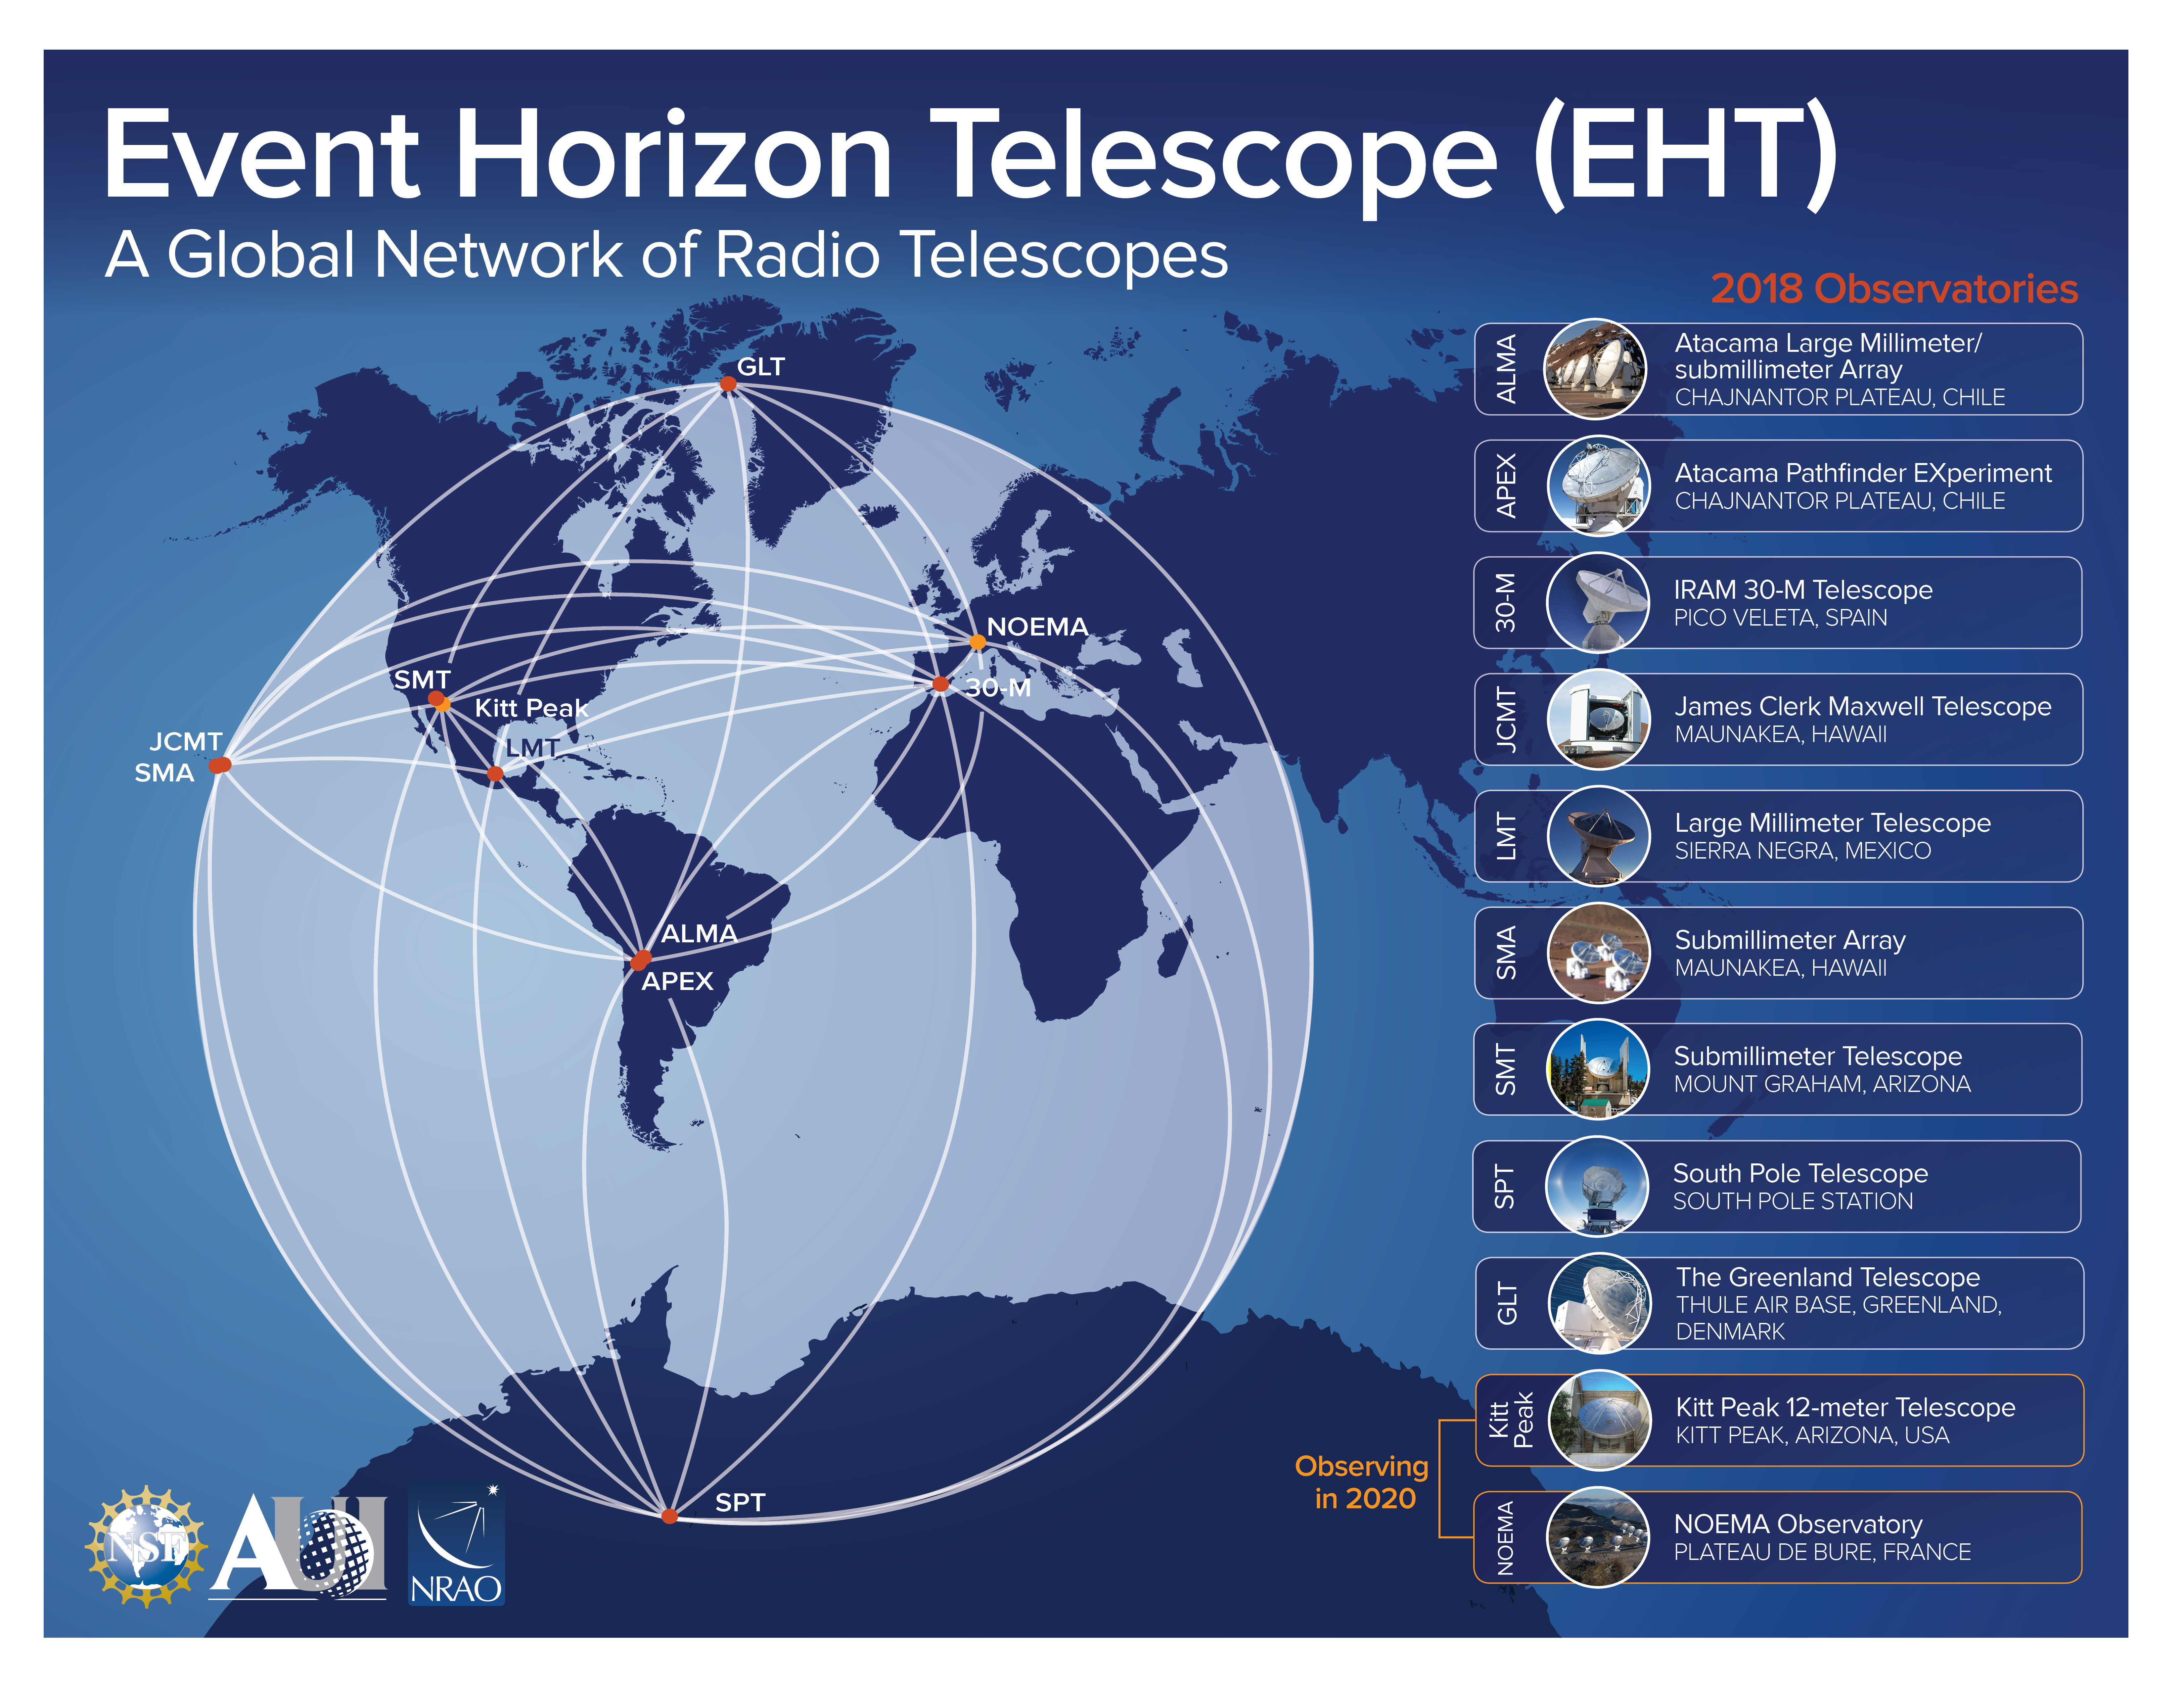

Locations of the EHT Telescopes

This diagram shows the location of the telescopes used in the 2017 EHT observations of M87.

Credit: NRAO